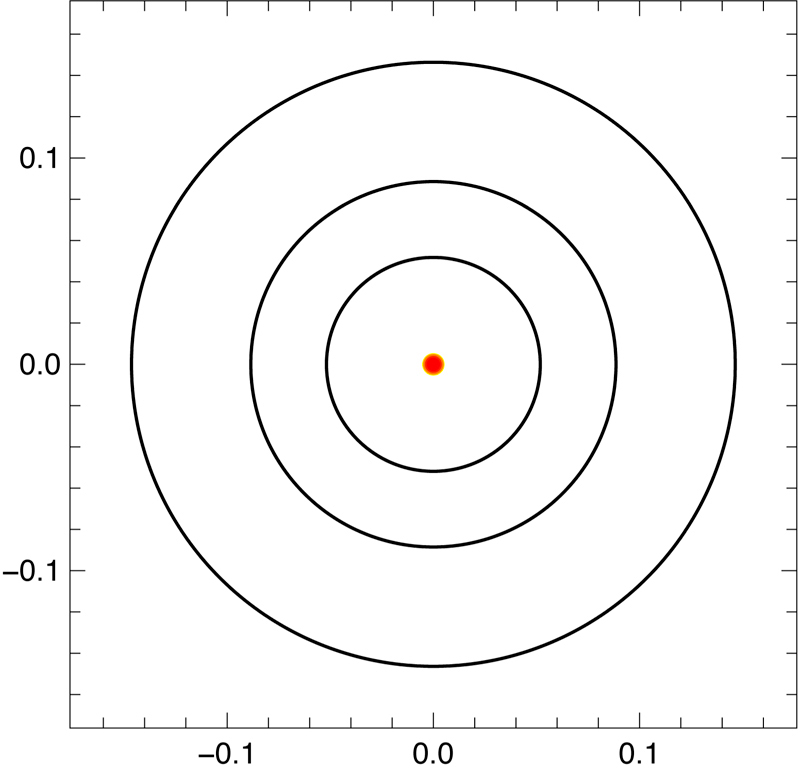

Orbits of the planets

Schematic view from above of the orbits of the three super-Earths around their host star. The scale is in astronomical units (AU), the mean distance between the Earth and the Sun. All planets are thus well within the orbit of Mercury around the Sun (which has an orbital period of 88 days).

Credit: ESO